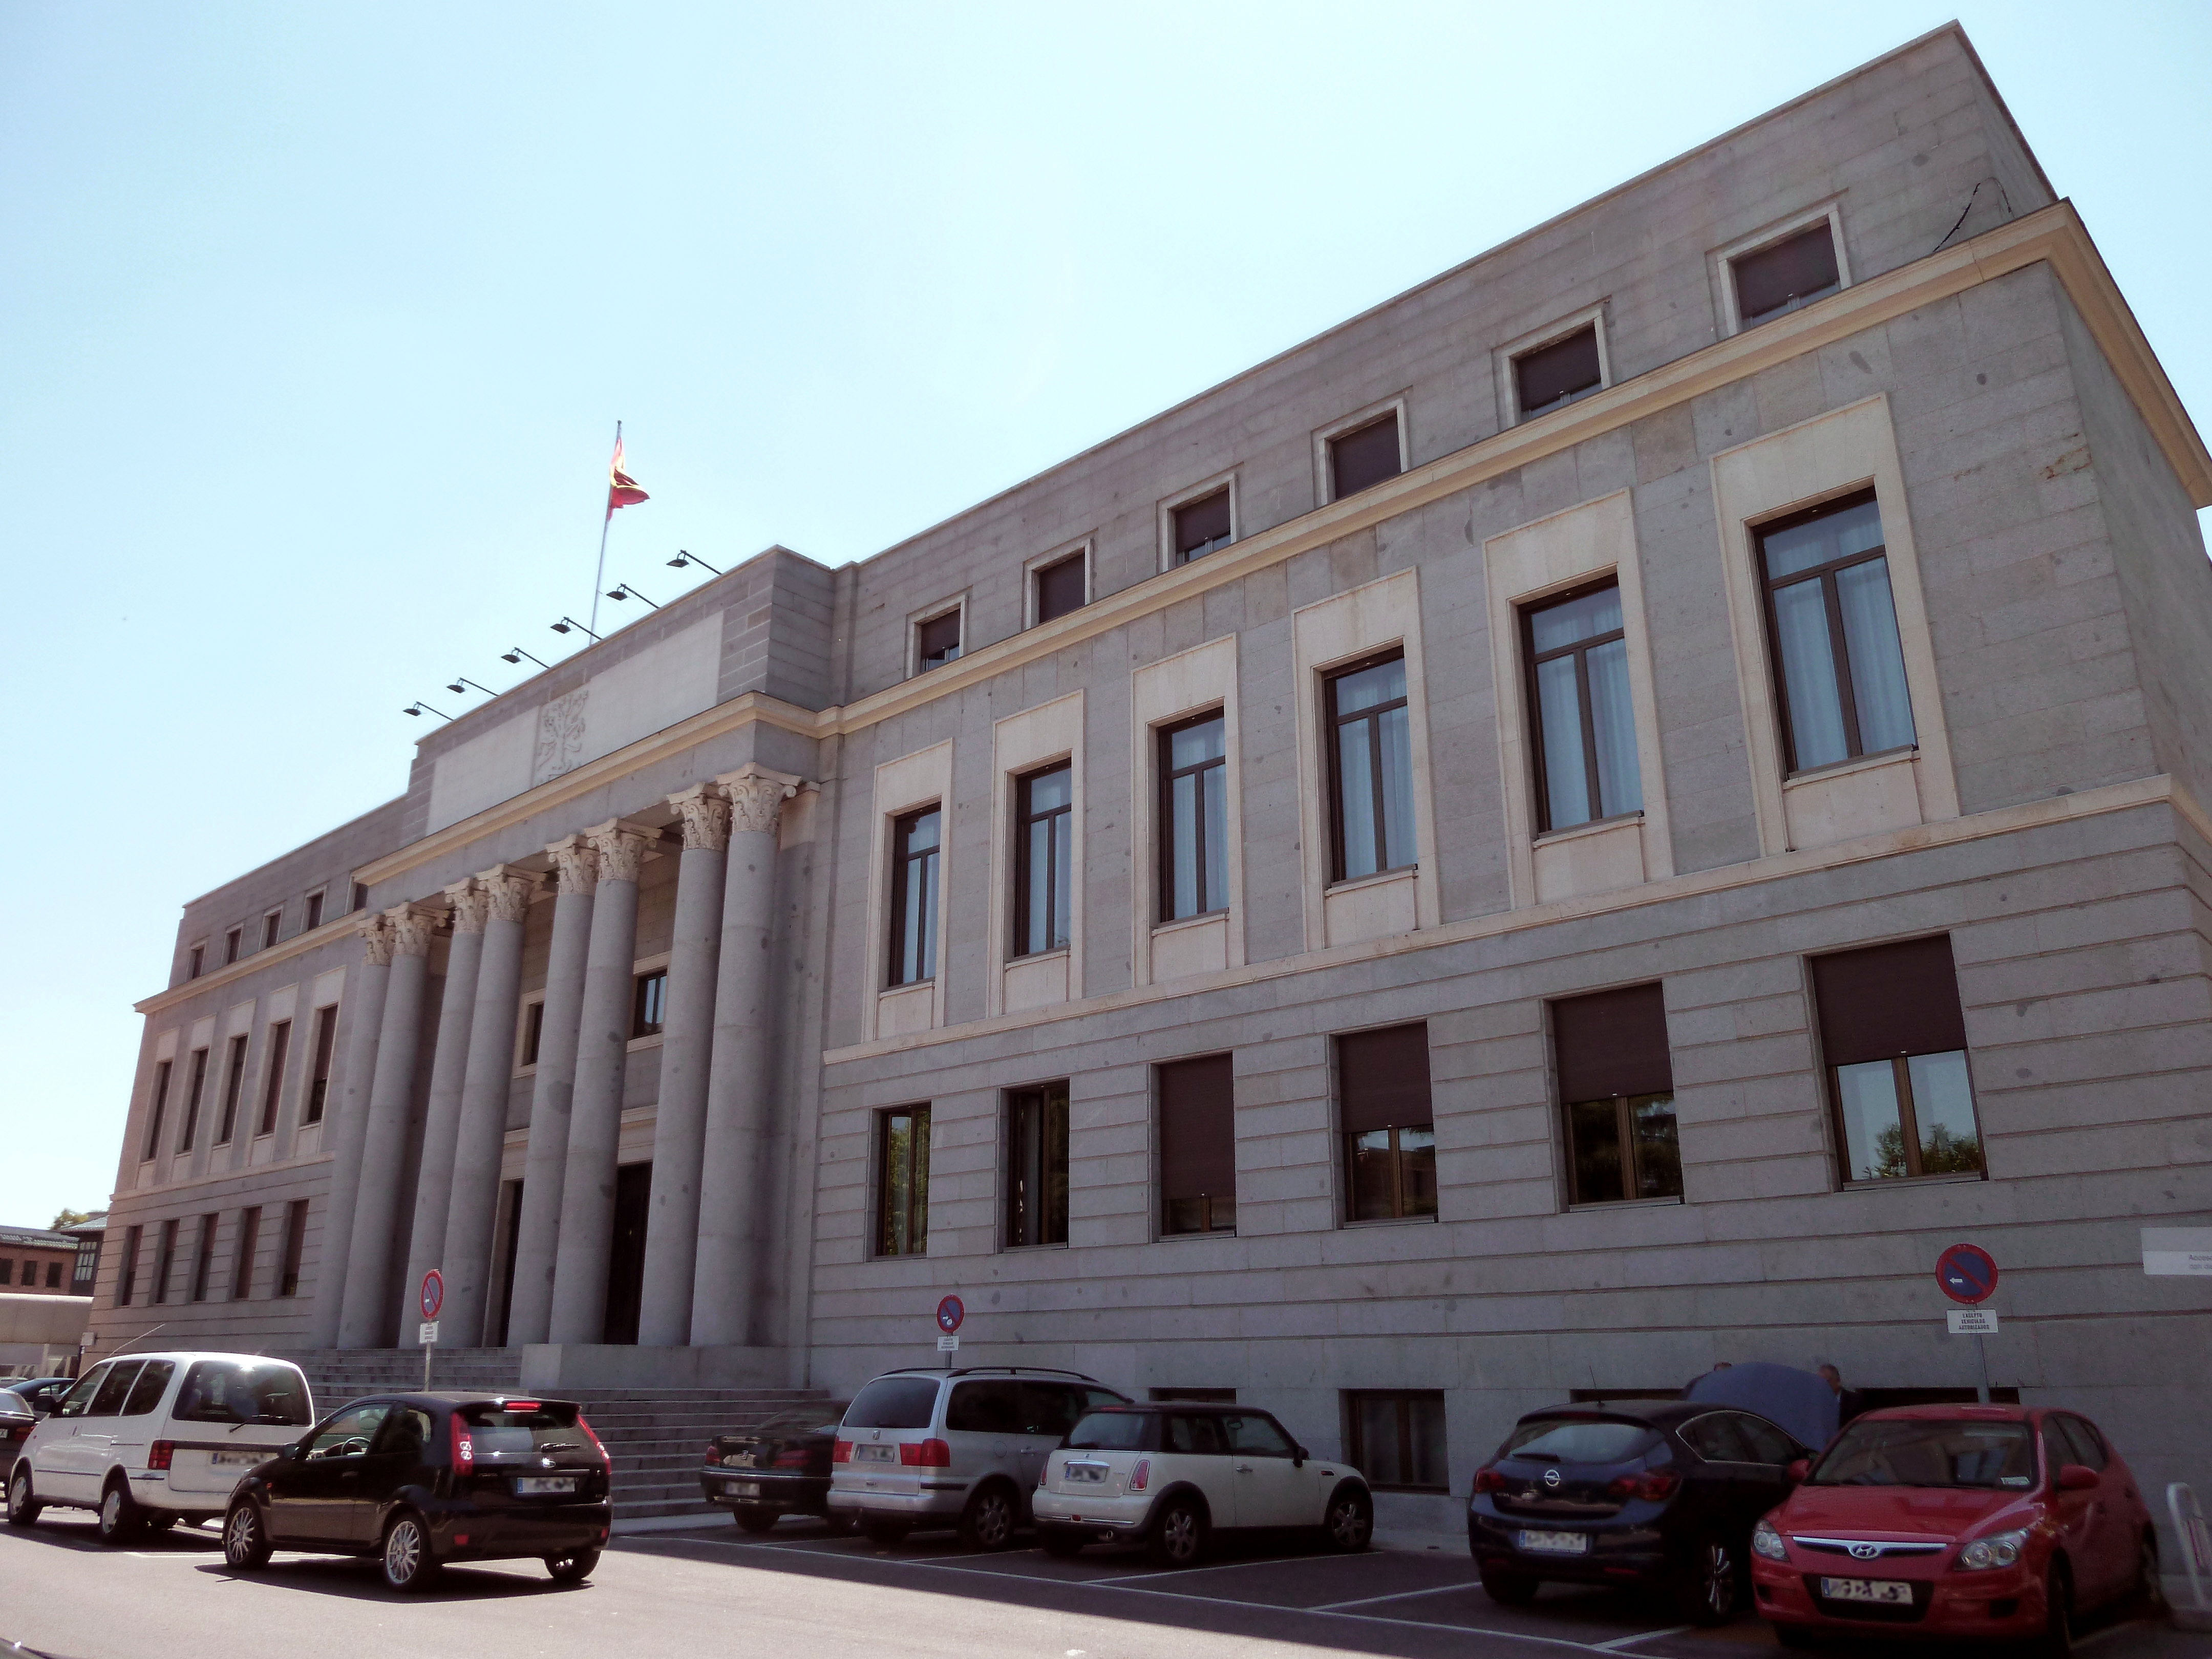

Fachada del edificio central del CSIC

Fachada del edificio central del CSIC, en el nº 117 de la Calle de Serrano de Madrid (España), en el distrito de Chamartín. Proyectado en 1942 por Ricardo Fernández Vallespín y Miguel Fisac Serna, y construido en 1943.

Credit: Luis García (Zaqarbal)